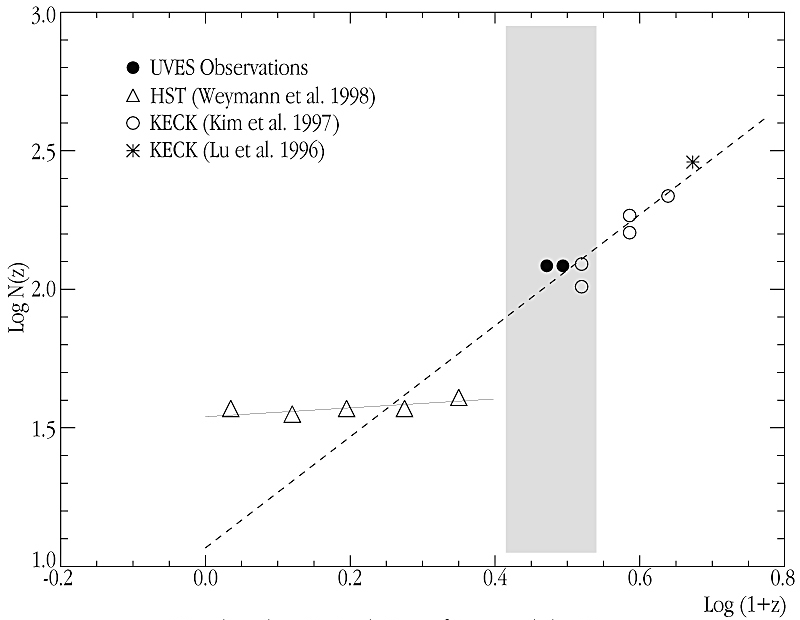

Number-density evolution of Lyman-alpha line

This image shows the number-density evolution of the Lyman alpha lines, observed with UVES in the quasars HE22-28 and QSO J2233-606 .

The latter is the QSO at the centre of the southern Hubble Deep Field (HDF-South), with z(em) = 2.238 The two filled symbols at the centre of the diagram represent the number density of hydrogen lines at N(HI) = 10 (13.64-16) cm -2. The measurements from HE22-28 (to the right; average z = 2.12) and J2233-606 (left; average z = 1.96) fall in the middle of the little studied redshift interval, l1.6 dN/dz = 11.75 (1+z) 2.01. The new determinations based on the UVES observations seem to be in reasonable agreement with the Keck measurements at higher redshifts, indicating a similar number density evolution. Contrarily, there is a discrepancy with the measurements at redshift z.

Credit: ESO